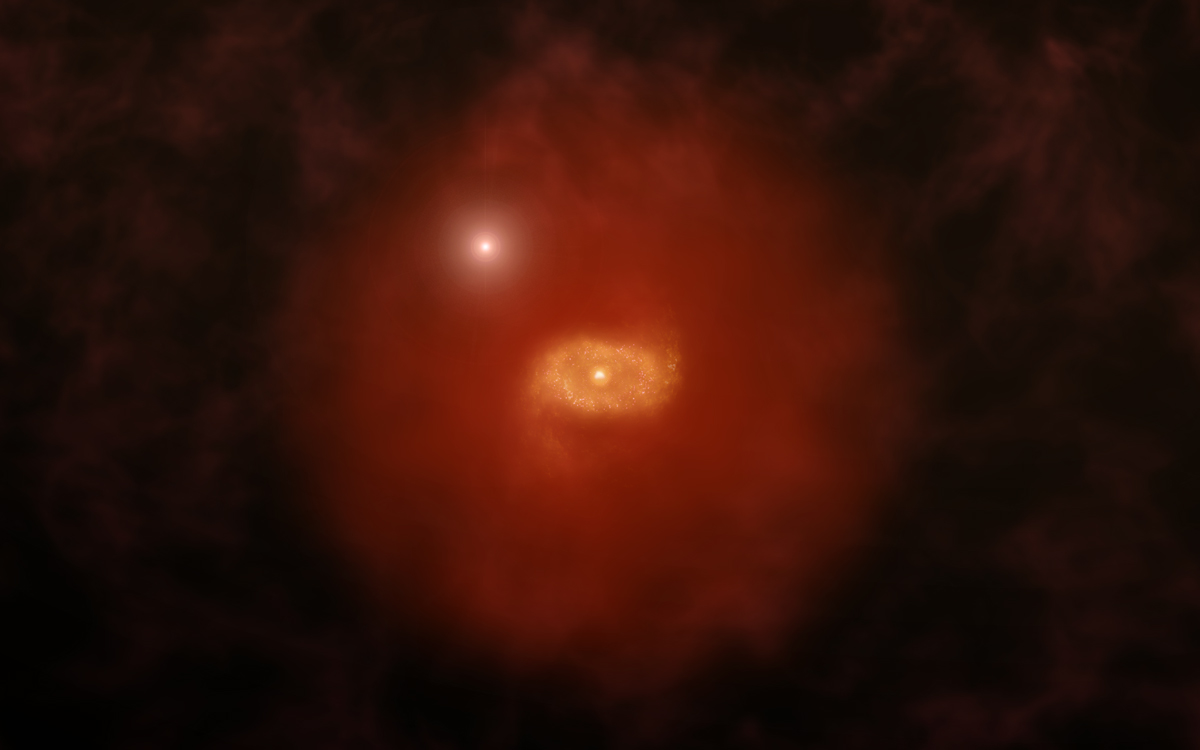

Artist impression of a progenitor of Milky Way-like galaxy in the early Universe

Artist impression of a progenitor of Milky Way-like galaxy in the early Universe with a background quasar shining through a ‘super halo’ of hydrogen gas surrounding the galaxy. New ALMA observations of two such galaxies reveal that those large halos extend well beyond the galaxies’ dusty, star-forming disks. The galaxies were initially found by the absorption of background quasar light passing through the galaxies. ALMA was able to image the ionized carbon in the galaxies’ disks, revealing crucial details about their structures.

Credit: A. Angelich (NRAO/AUI/NSF)